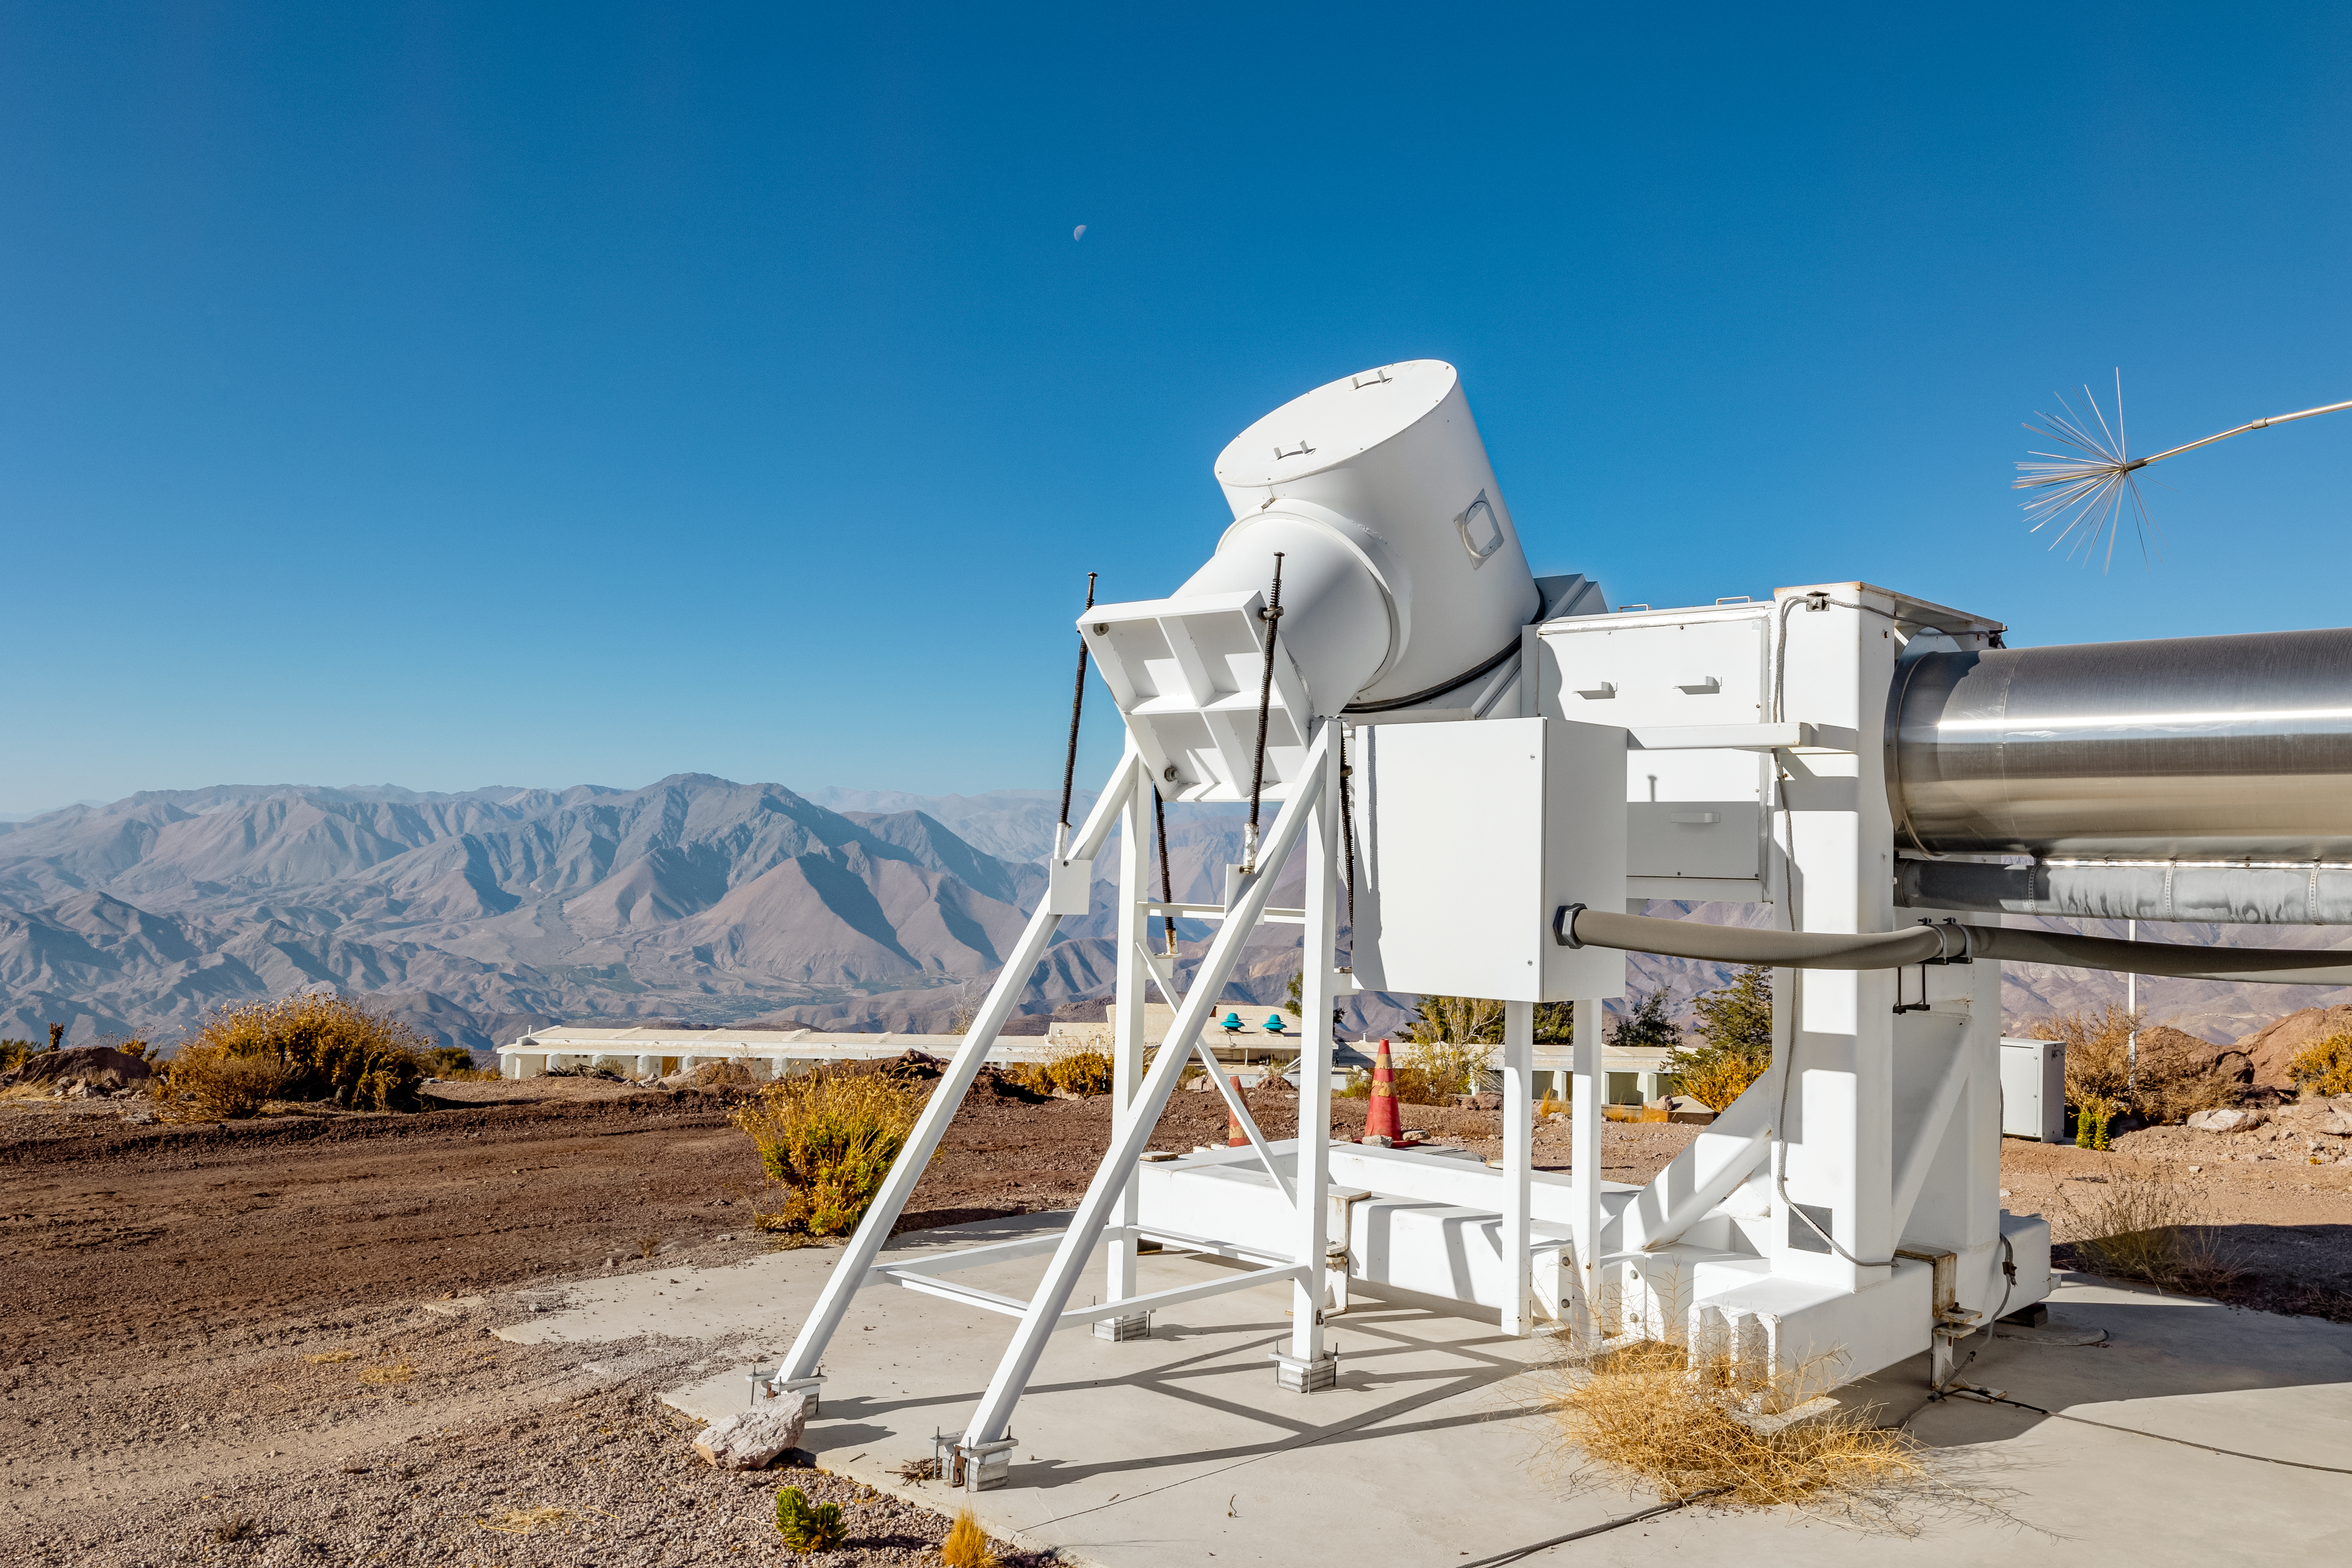

Wisconsin H-Alpha Mapper

The Wisconsin H-Alpha Mapper on Cerro Tololo in Chile.

Credit: CTIO/NOIRLab/NSF/AURA/ T. Slovinský